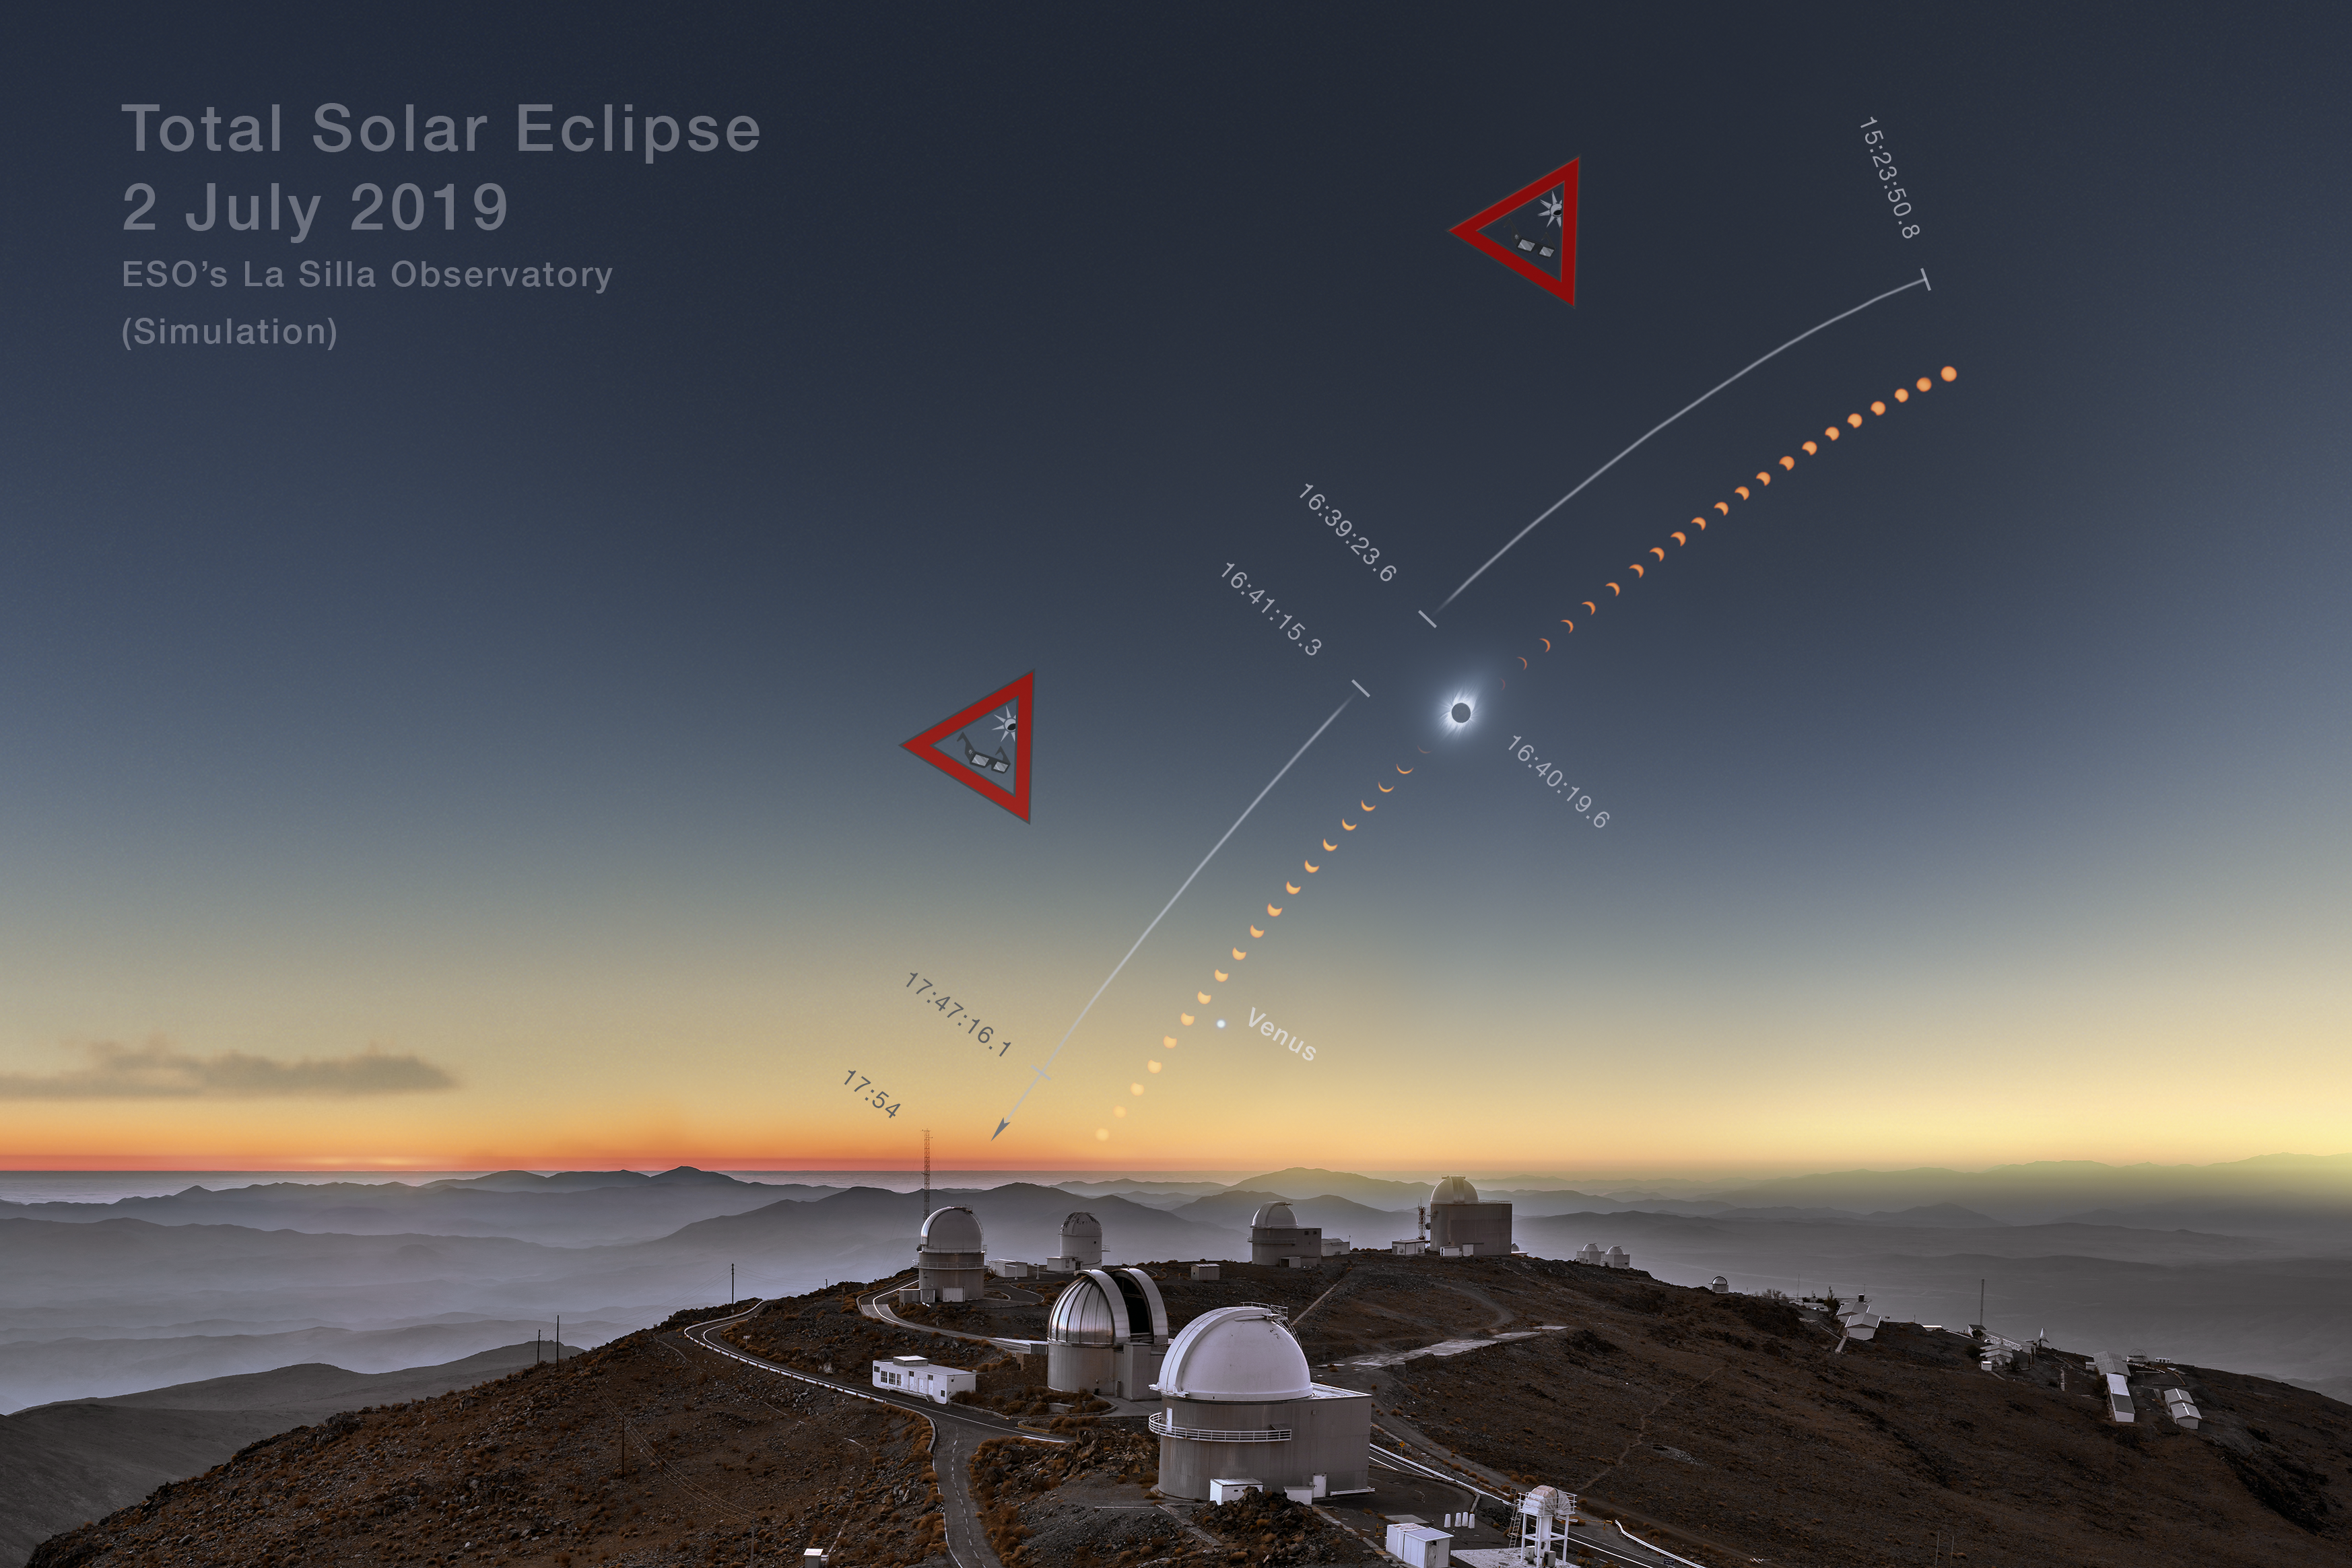

Total solar eclipse 2019 clear-weather simulation in the sky above La Silla

This clear-weather simulation shows how the eclipsed Sun could look like in the sky above La Silla on 2 July 2019 if there are no clouds (more information). An unannotated version of this image is available here.

Credit: ESO/B. Tafreshi (twanight.org), M. Druckmüller, P. Aniol, K. Delcourte, P. Horálek, L. Calçada, M. Zamani.